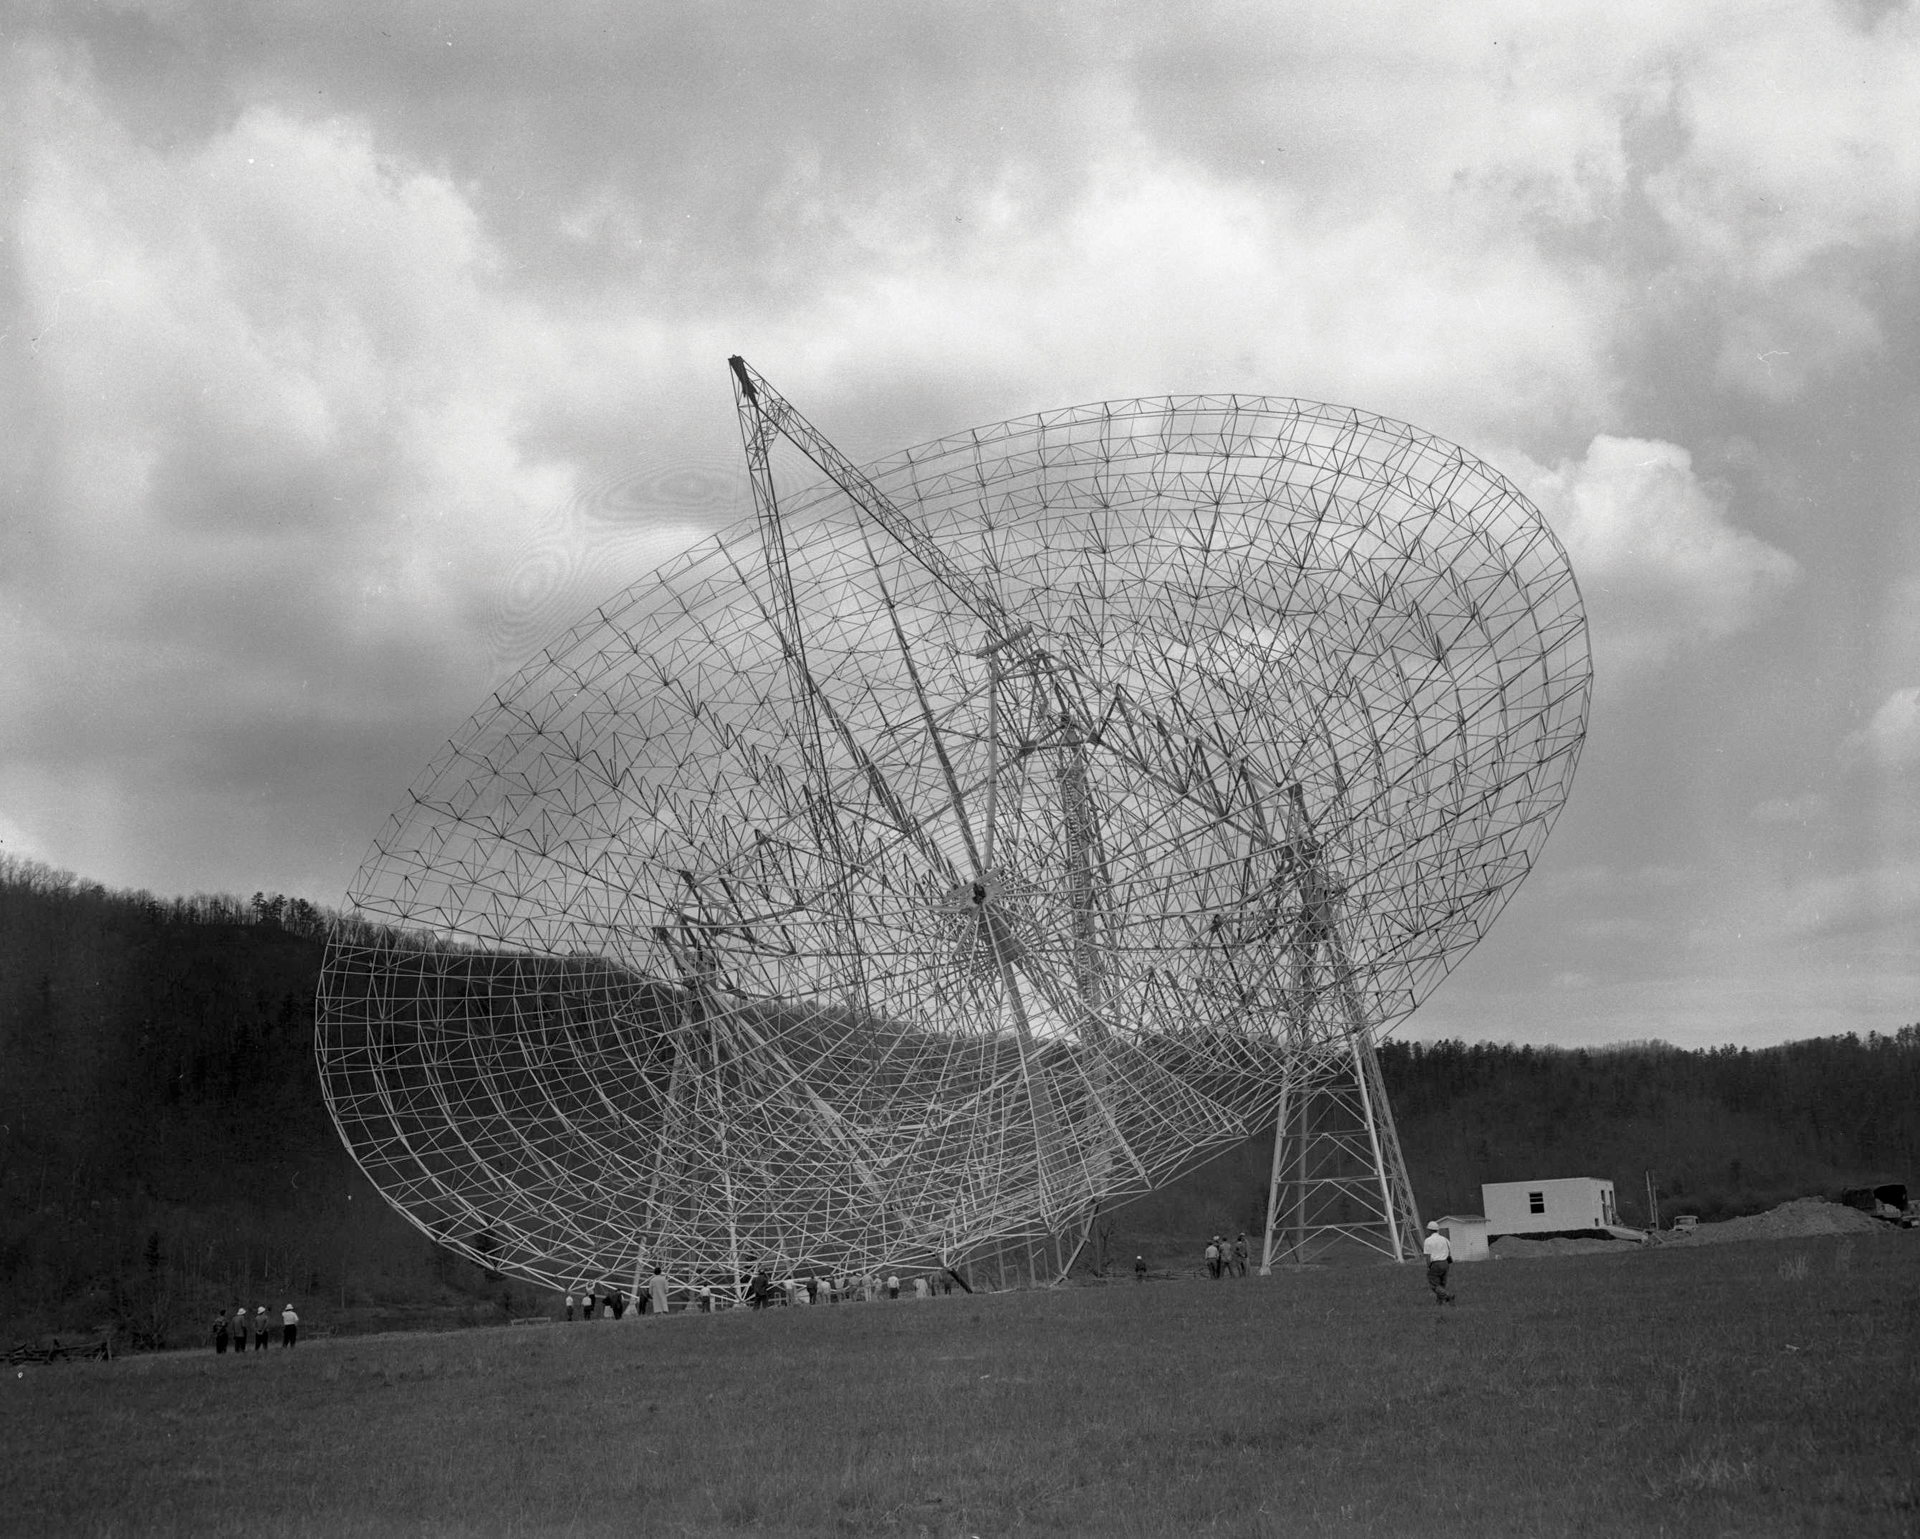

Enormous Spider Web

The 300-foot telescope in Green Bank, West Virginia dips for the cameras after its steel structure is complete. The 300-foot was a transit telescope, meaning that it could only lift and tip, not spin around on its base.

Credit: NRAO/AUI/NSF